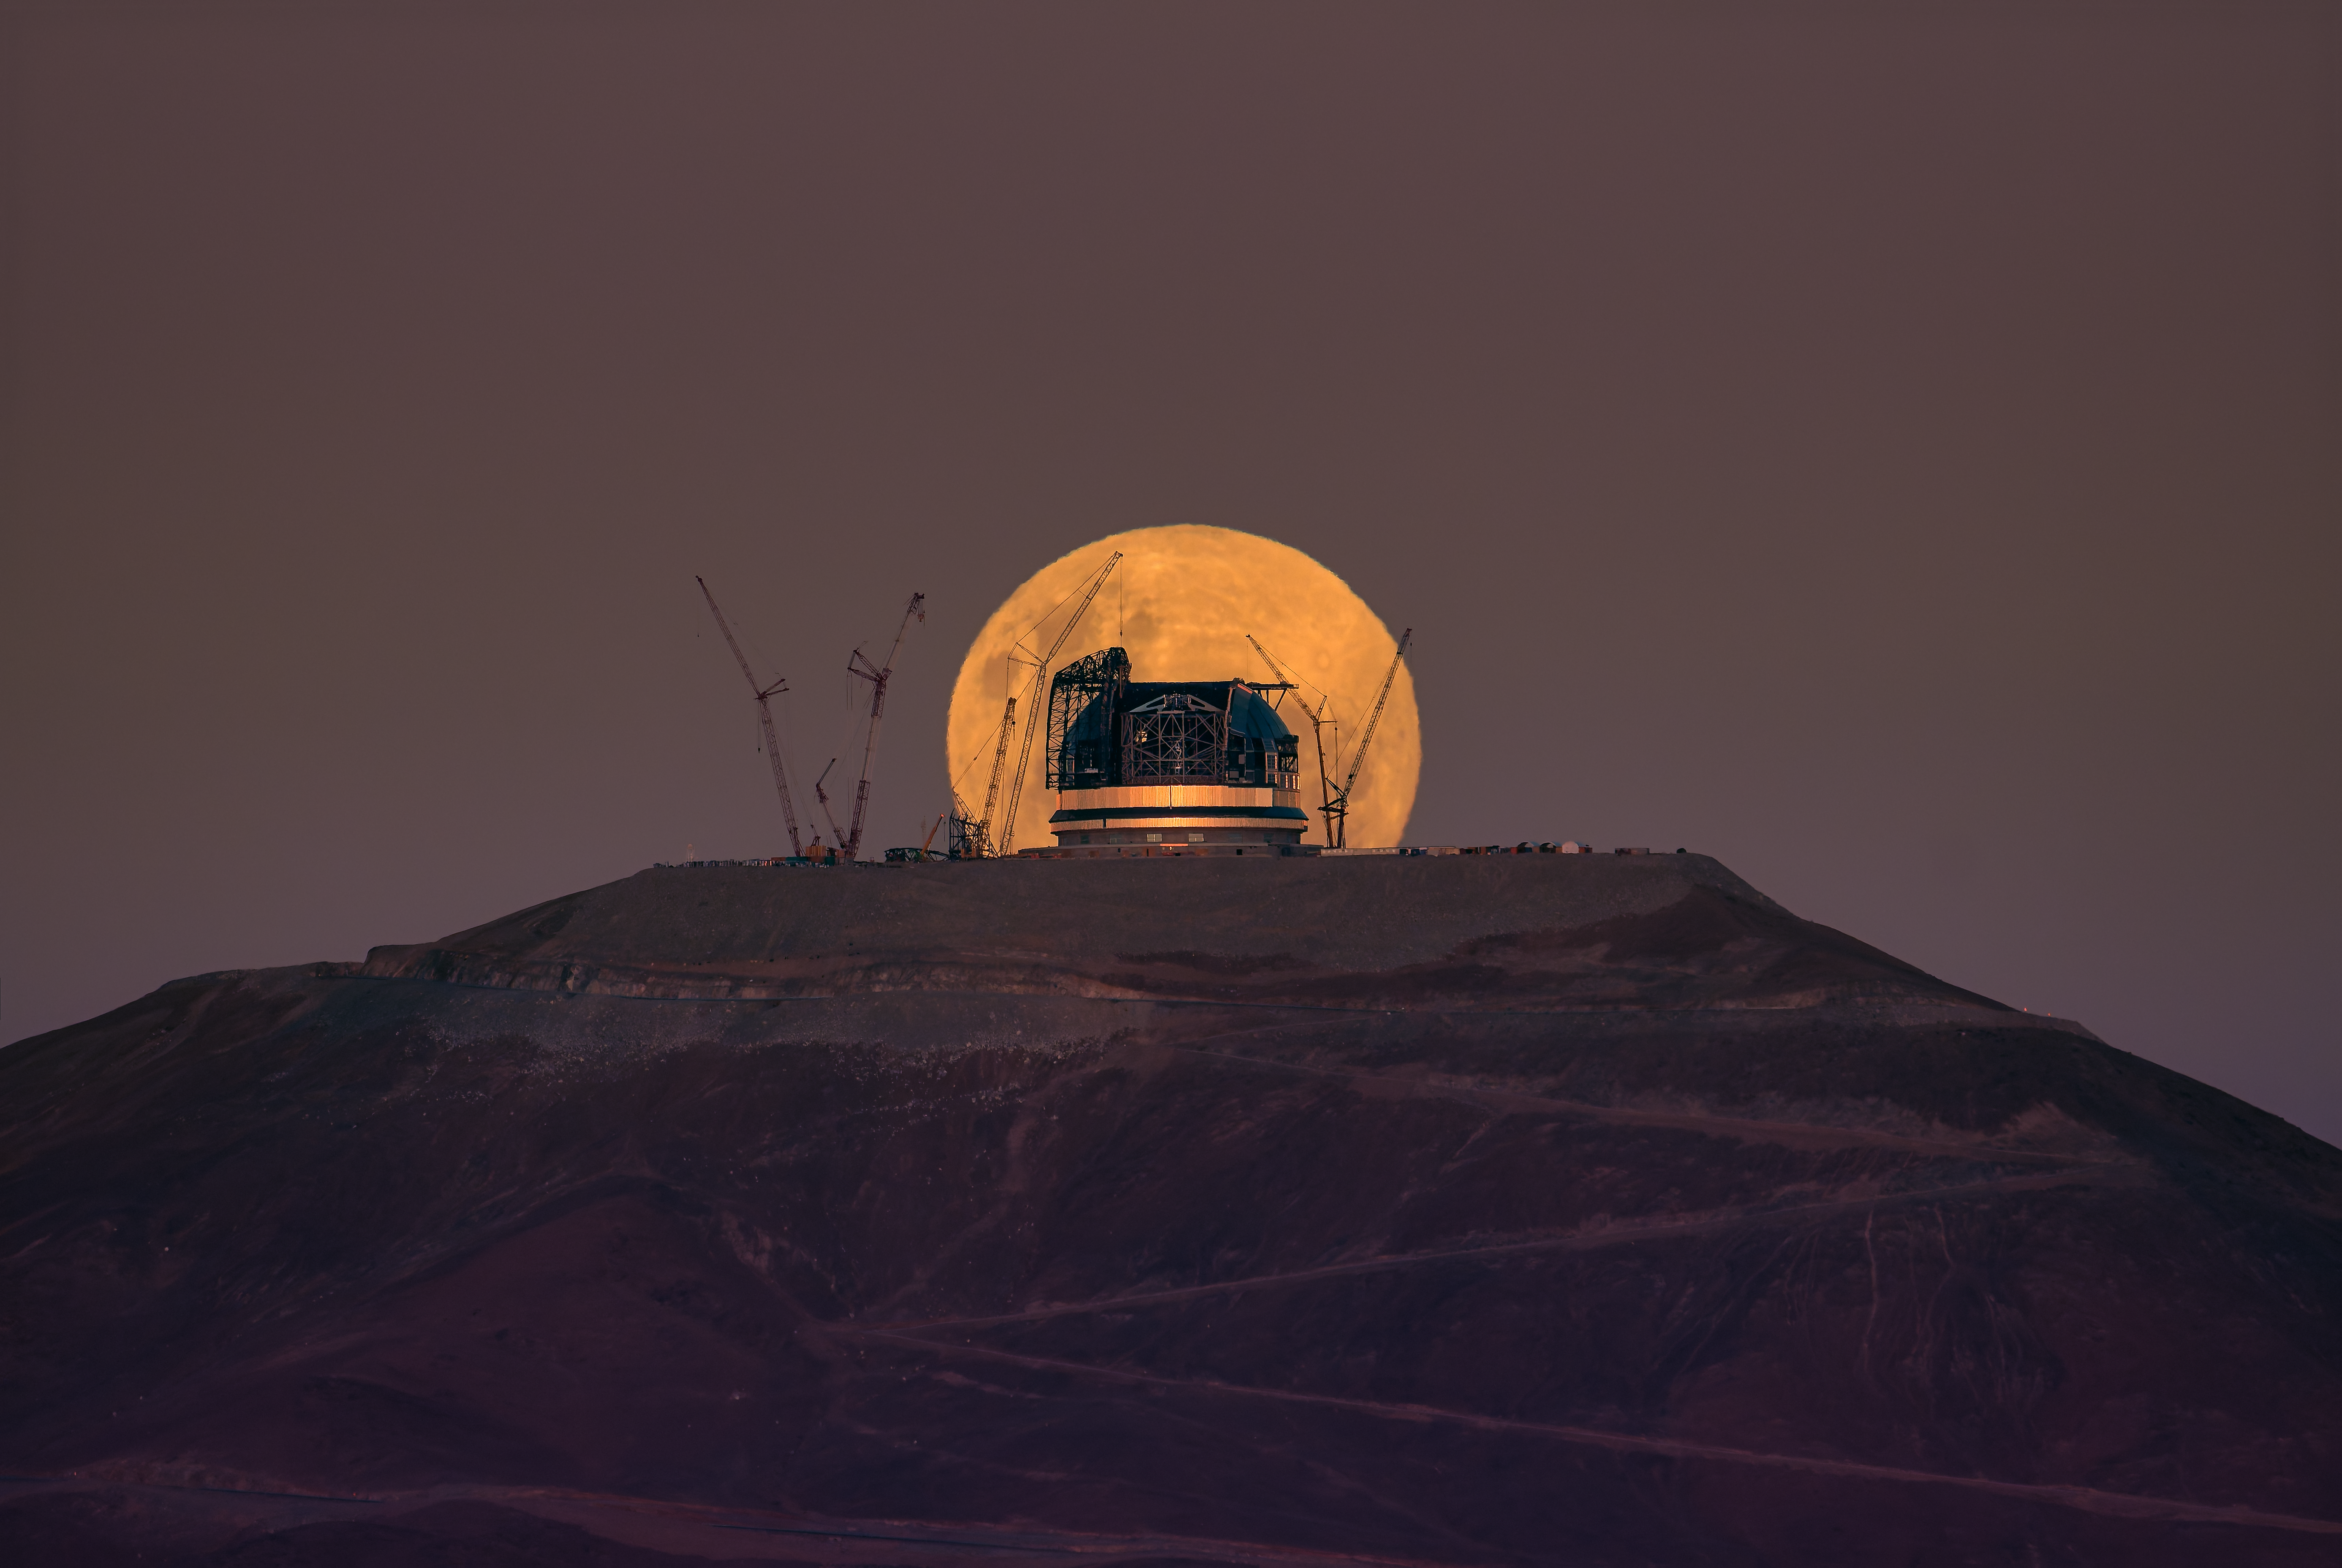

A full Moon rises behind the ELT

The full Moon looms large in this Picture of the Week, framing ESO’s Extremely Large Telescope (ELT). Taken at precisely the moment that the rising Moon appears to perch atop Cerro Armazones, this perfectly timed photo captures the striking halo created around the ELT’s ongoing construction.

On either side of the telescope’s structure we can see the outlines of gigantic cranes, hard at work shaping what will become the world’s largest optical and infrared telescope. The construction team, led by the company Cimolai, has partially covered the ELT dome with insulating cladding, captured here shining as the sun sets, that will protect the telescope from sunlight and the harsh environment of the Atacama desert. Through an opening in this dome, we can also peek at the telescope’s main structure, which will hold the ELT’s five mirrors. Right now, one of the two sliding doors that will cover this opening is being installed.

This stunning image was taken on 13 March by our colleague Juan Beltrán, who works at ESO’s Paranal Observatory, not far from the ELT. And as you can tell from the images linked below, other photographers joined in to capture this unique alignment. As work continues on the ELT, we’re watching it grow before our very eyes — and look forward to sharing more inspiring shots like this one.

Credit: J. Beltrán/ESO